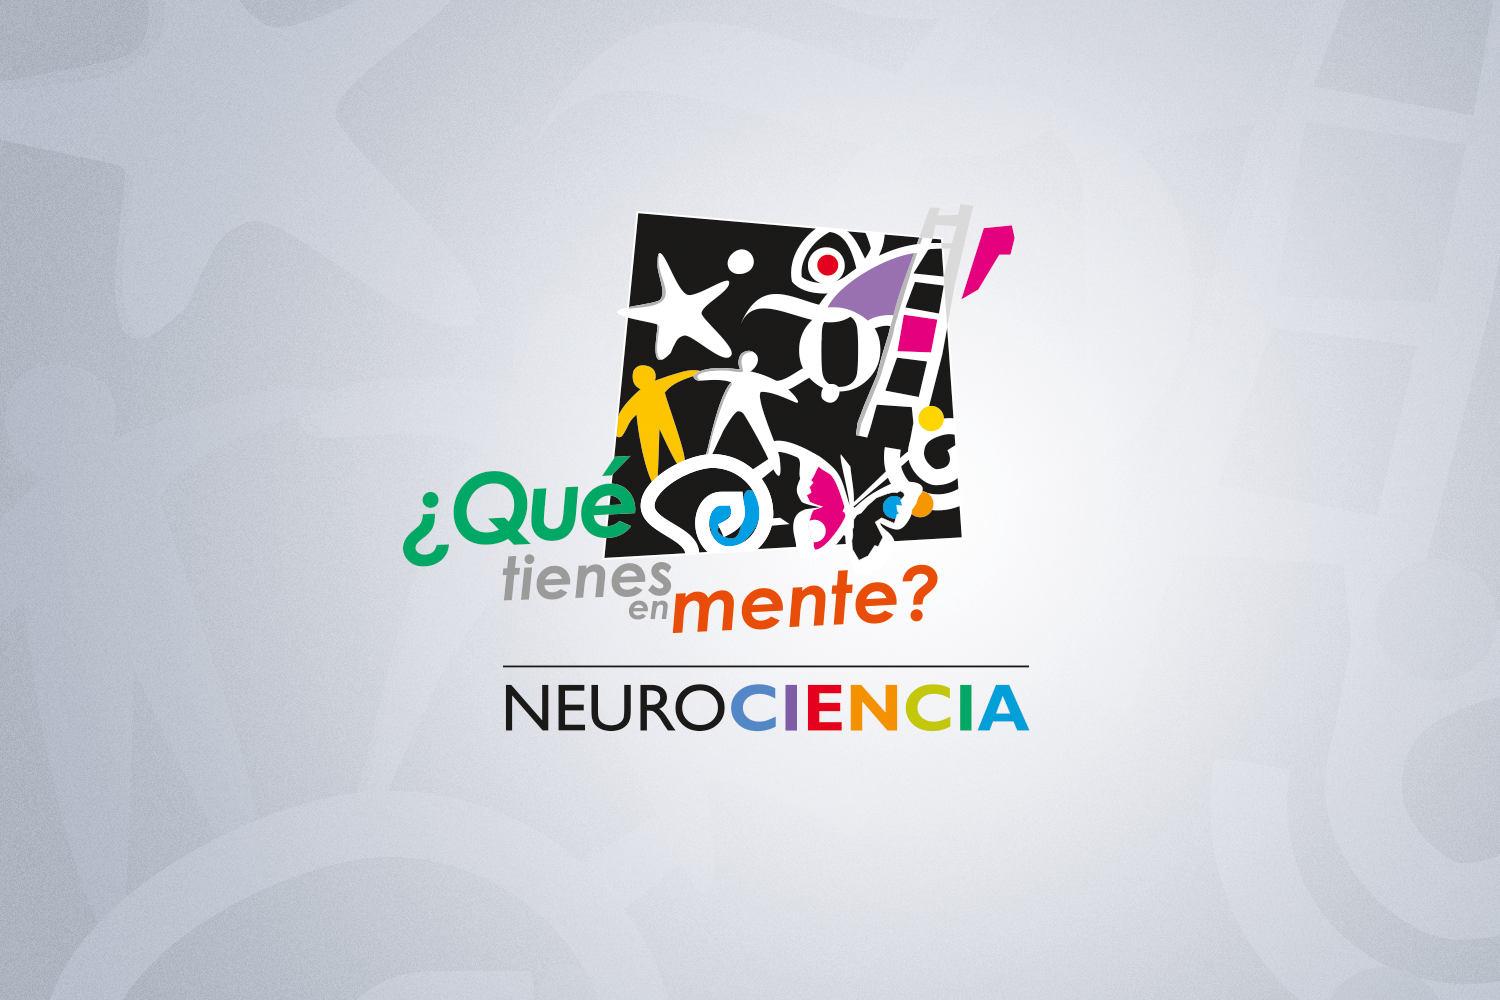

ESO celebra 50 años en la Semana de la Ciencia a lo largo de Chile

La tradicional semana de la ciencia de Conicyt contará con un programa especial dedicado a los 50 años de ESO en Antofagasta, Santiago y Rancagua.

Credit: Conicyt